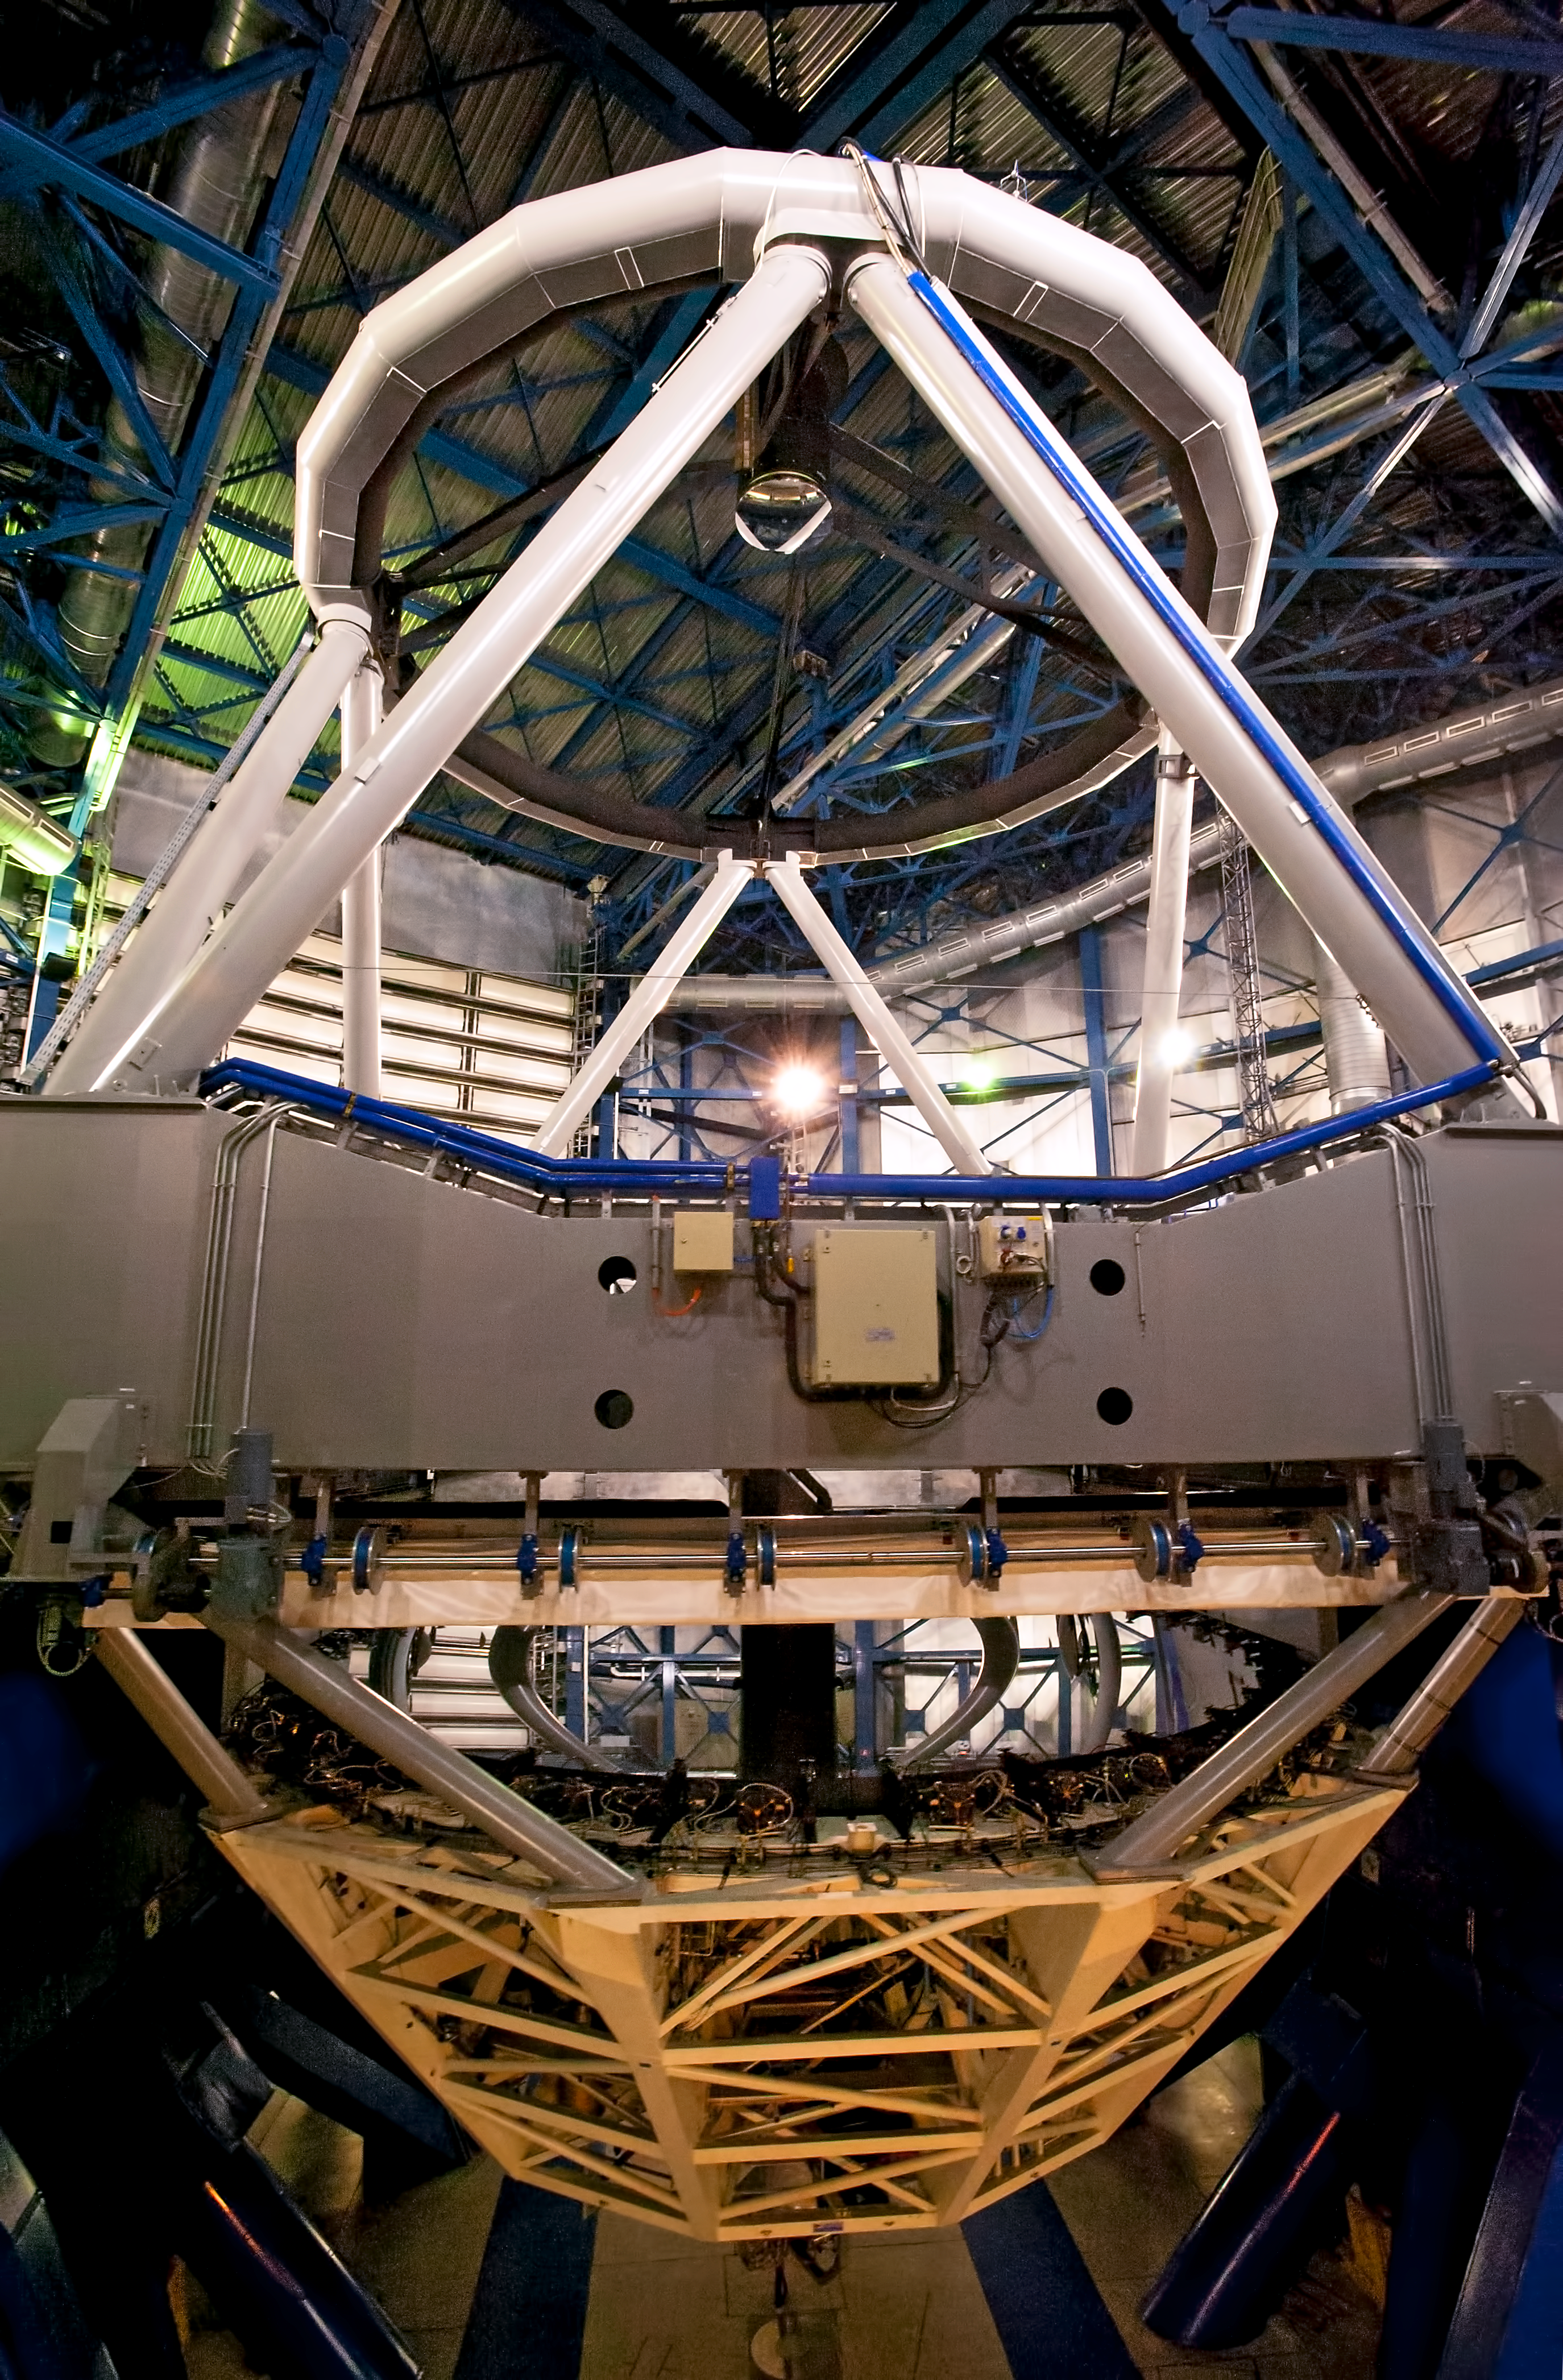

VLT Unit Telescope from inside

Inside view of one of the Unit Telescopes of the VLT on Cerro Paranal. Photograph taken in July 2010.

Credit: ESO/L. Ventura